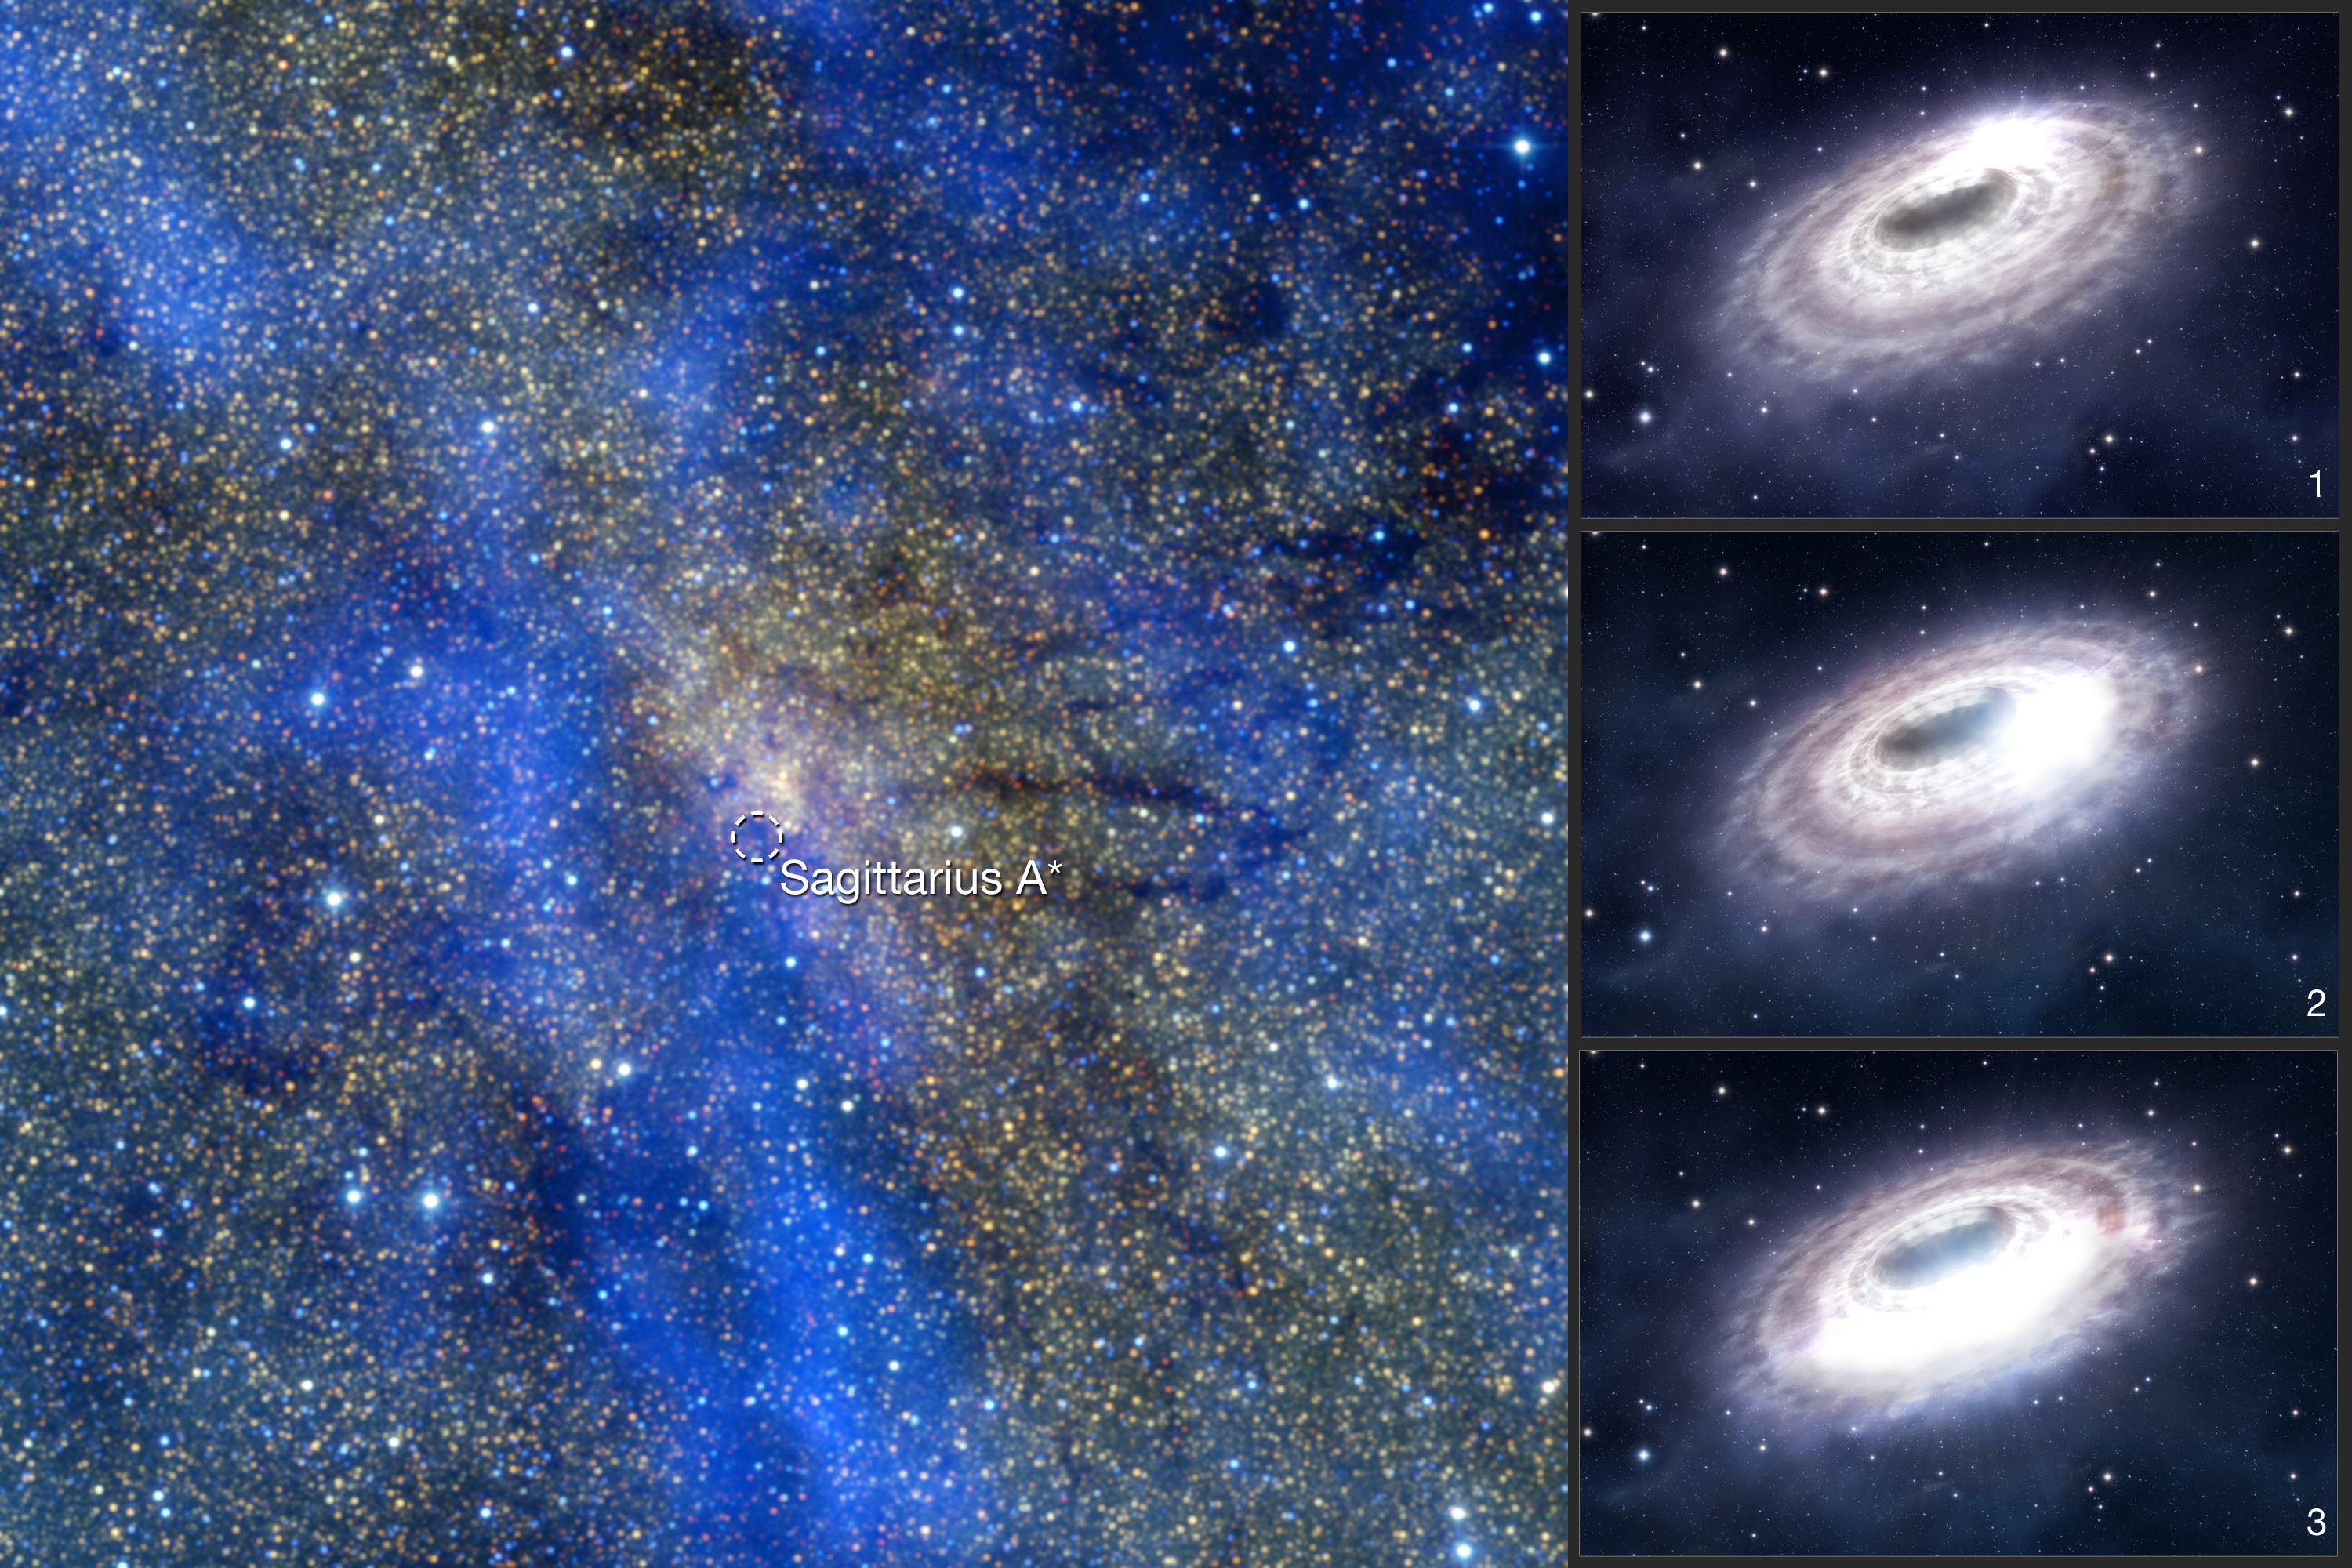

Galactic centre and black hole

This is a combined image showing the central region of our Milky Way galaxy and an artist’s impression of a bright “blob” of gas in the disc of material surrounding the black hole in the centre of our Galaxy.

Credit: ESO/APEX/2MASS/A. Eckart et al. , ESO/L. Calçada